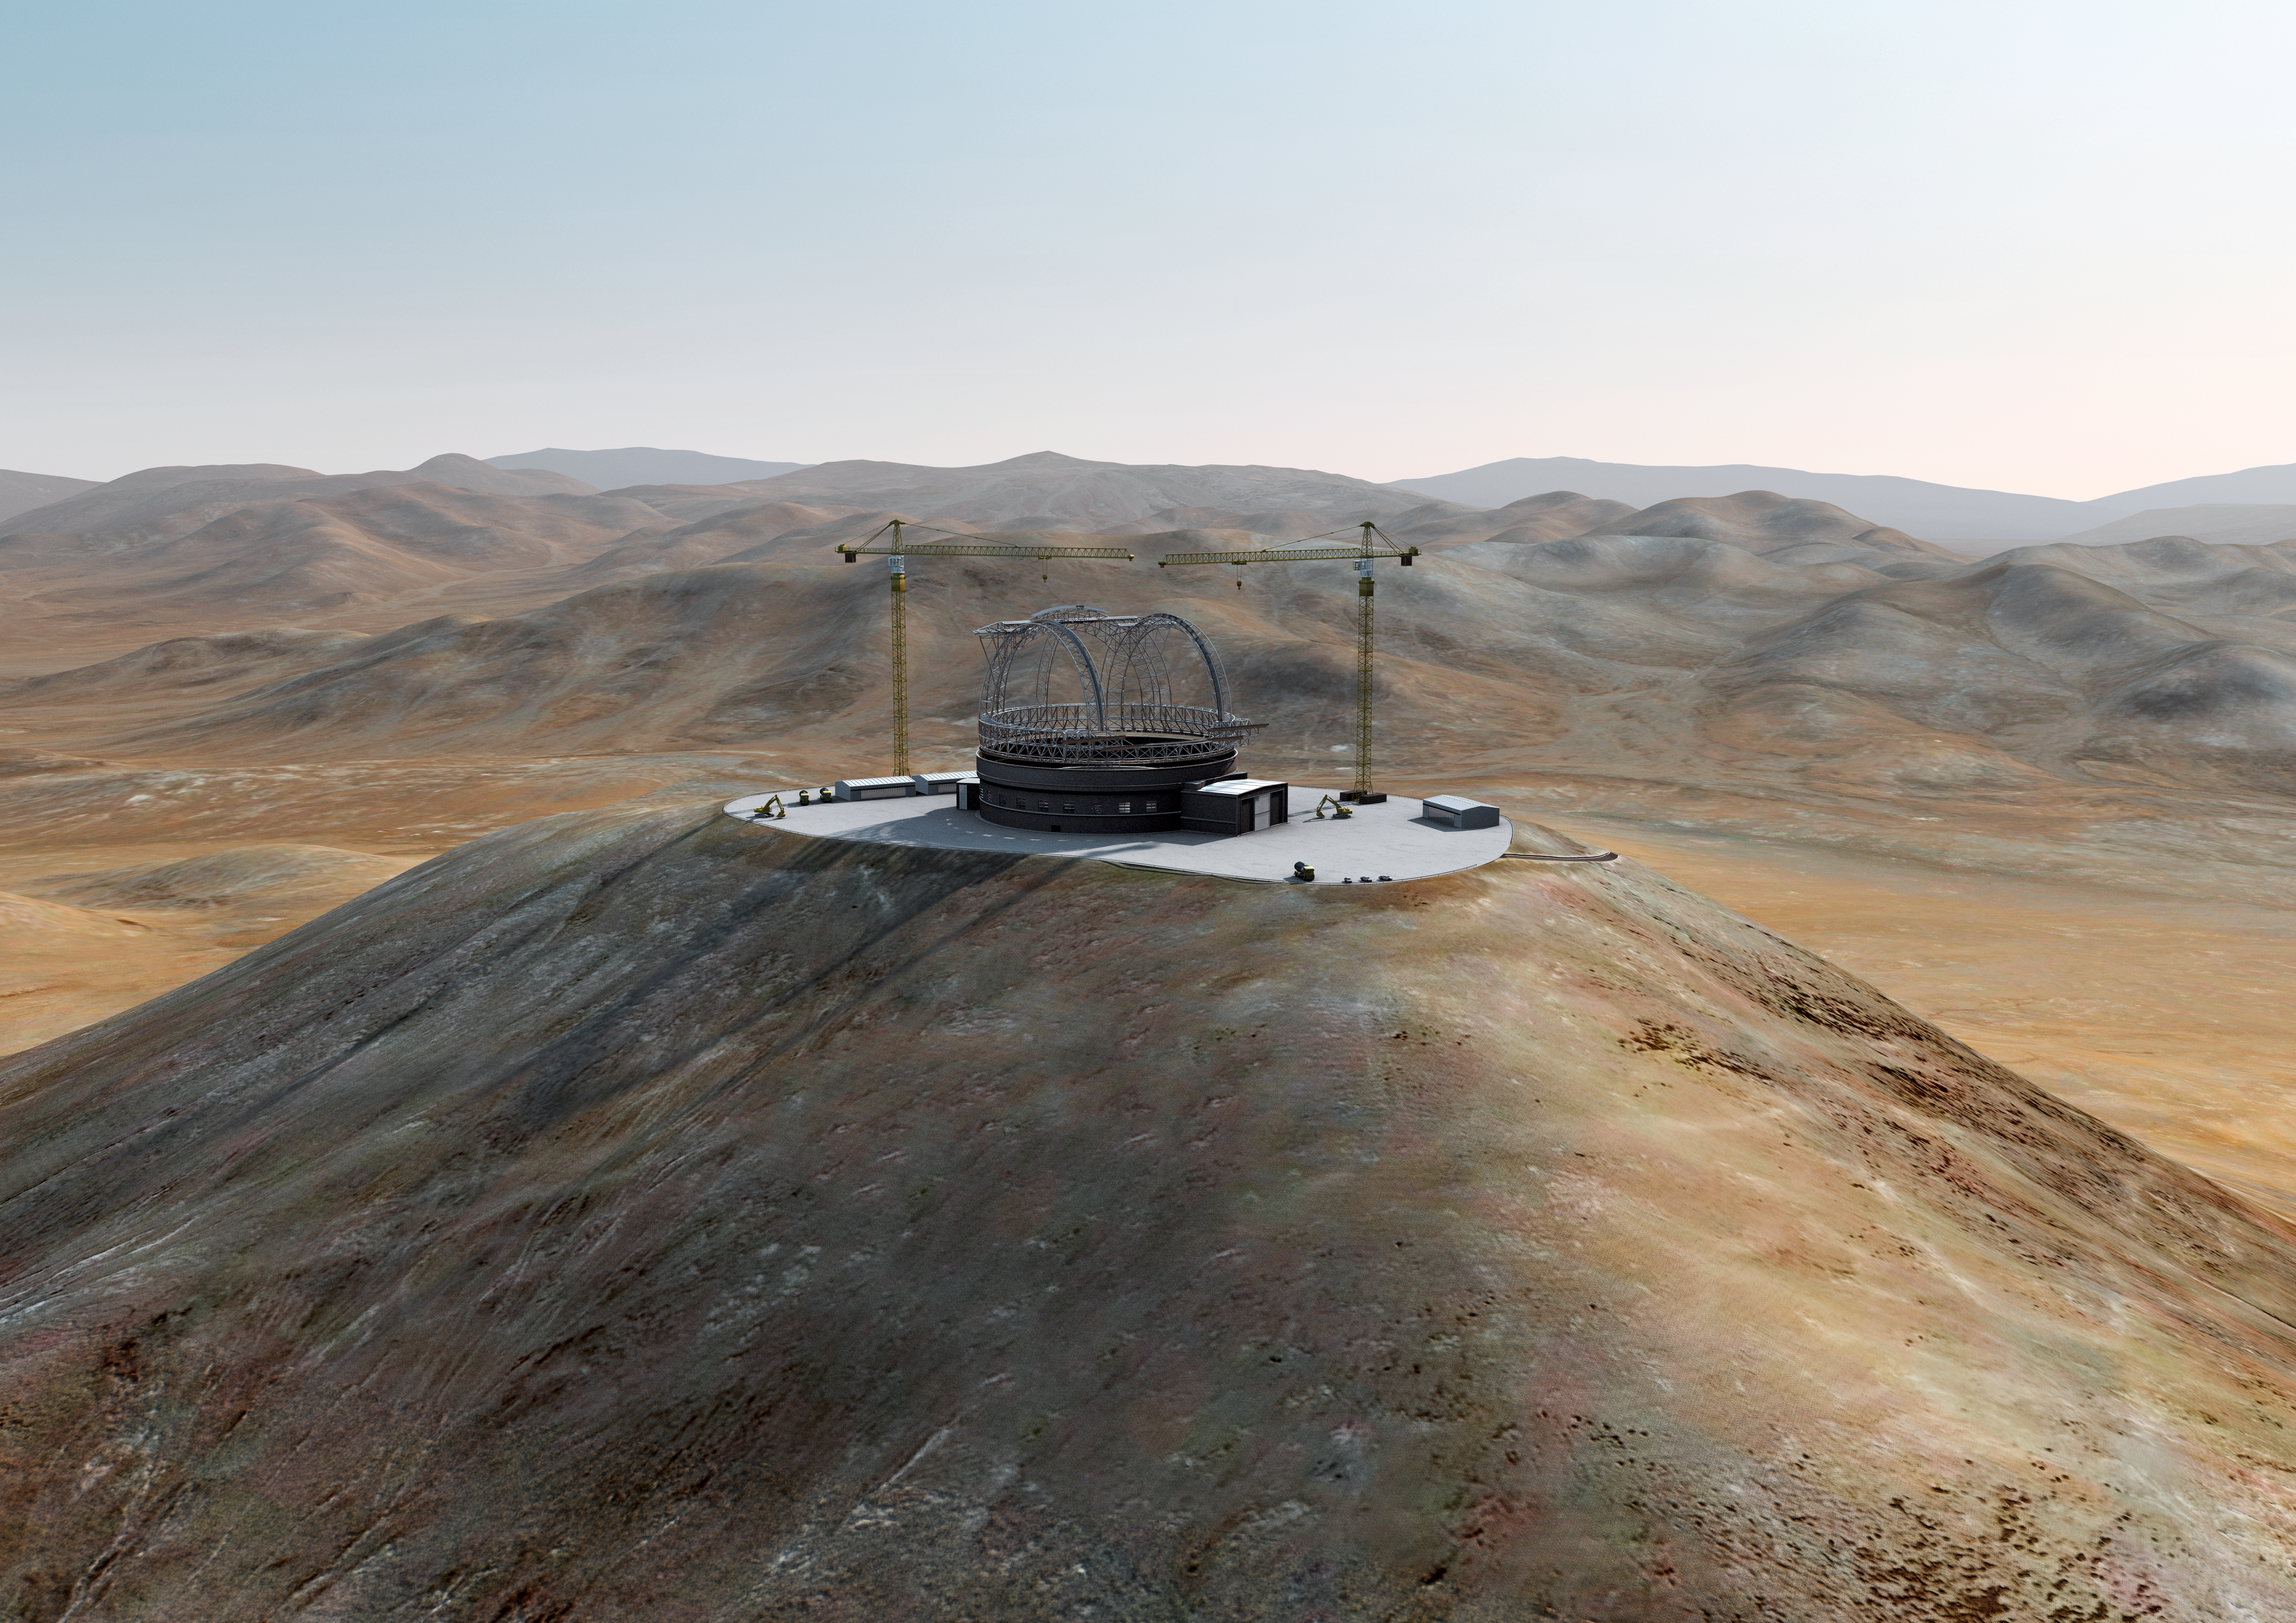

The ELT grows on Cerro Armazones (III)

Artist´s impression of how Cerro Armazones, in the Atacama Desert, may look by 2013. Cerro Armazones was selected as the site for the planned Extremely Large Telescope (ELT), on 26 April 2010. The go ahead for ELT construction is expected in 2010, with the start of operations planned for early in the next decade. By 2013, the building should be near to be completed. With its 40-metre-class diameter mirror, the ELT will be the largest optical/near-infrared telescope in the world. Cerro Armazones is a mountain at an altitude of 3046 metres in the II Region of Chile, some 130 kilometres south of the town of Antofagasta and about 20 kilometres away from Cerro Paranal, home of ESO’s Very Large Telescope (VLT).

The design for the ELT shown here was published in 2009 and is preliminary.

Credit: ESO/L. Calçada